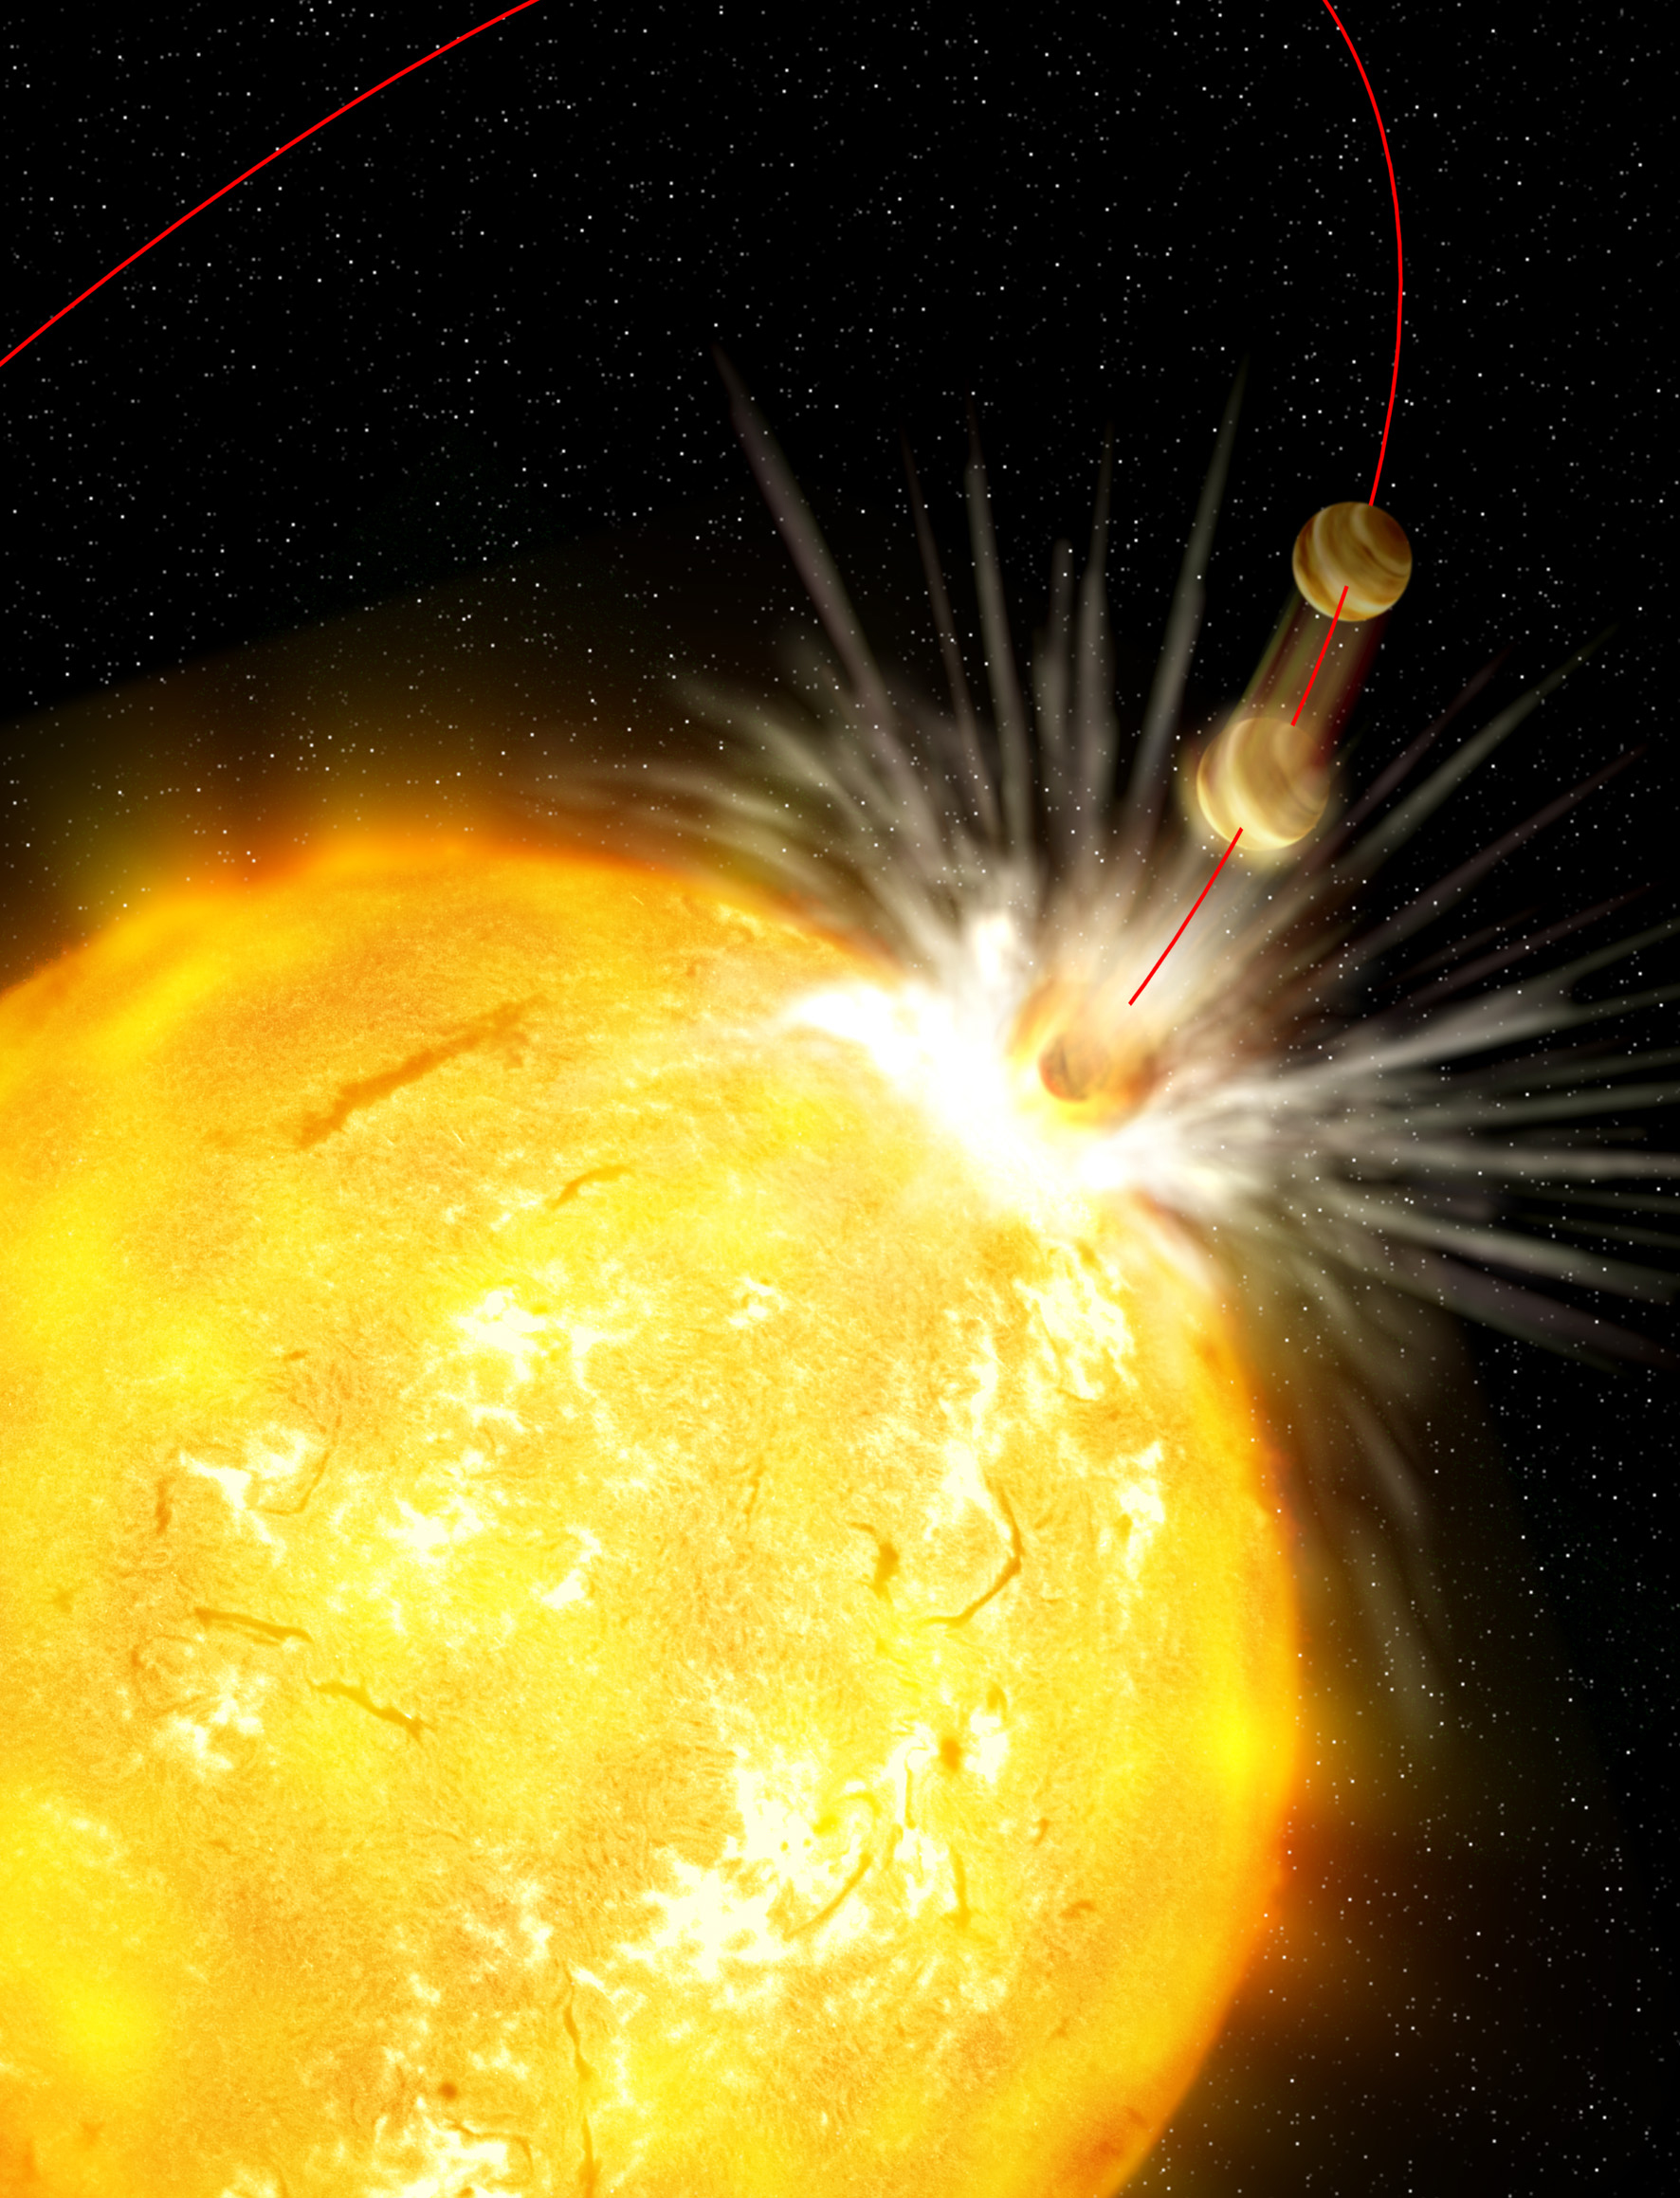

Artist's impression of the engulfment of a planet

Artist's impression of the engulfment of a planet. Although this sounds like the recipe for a dramatic science-fiction story, there is observational evidence that planets may fall into their host stars.

Credit: Gabi Perez /IAC